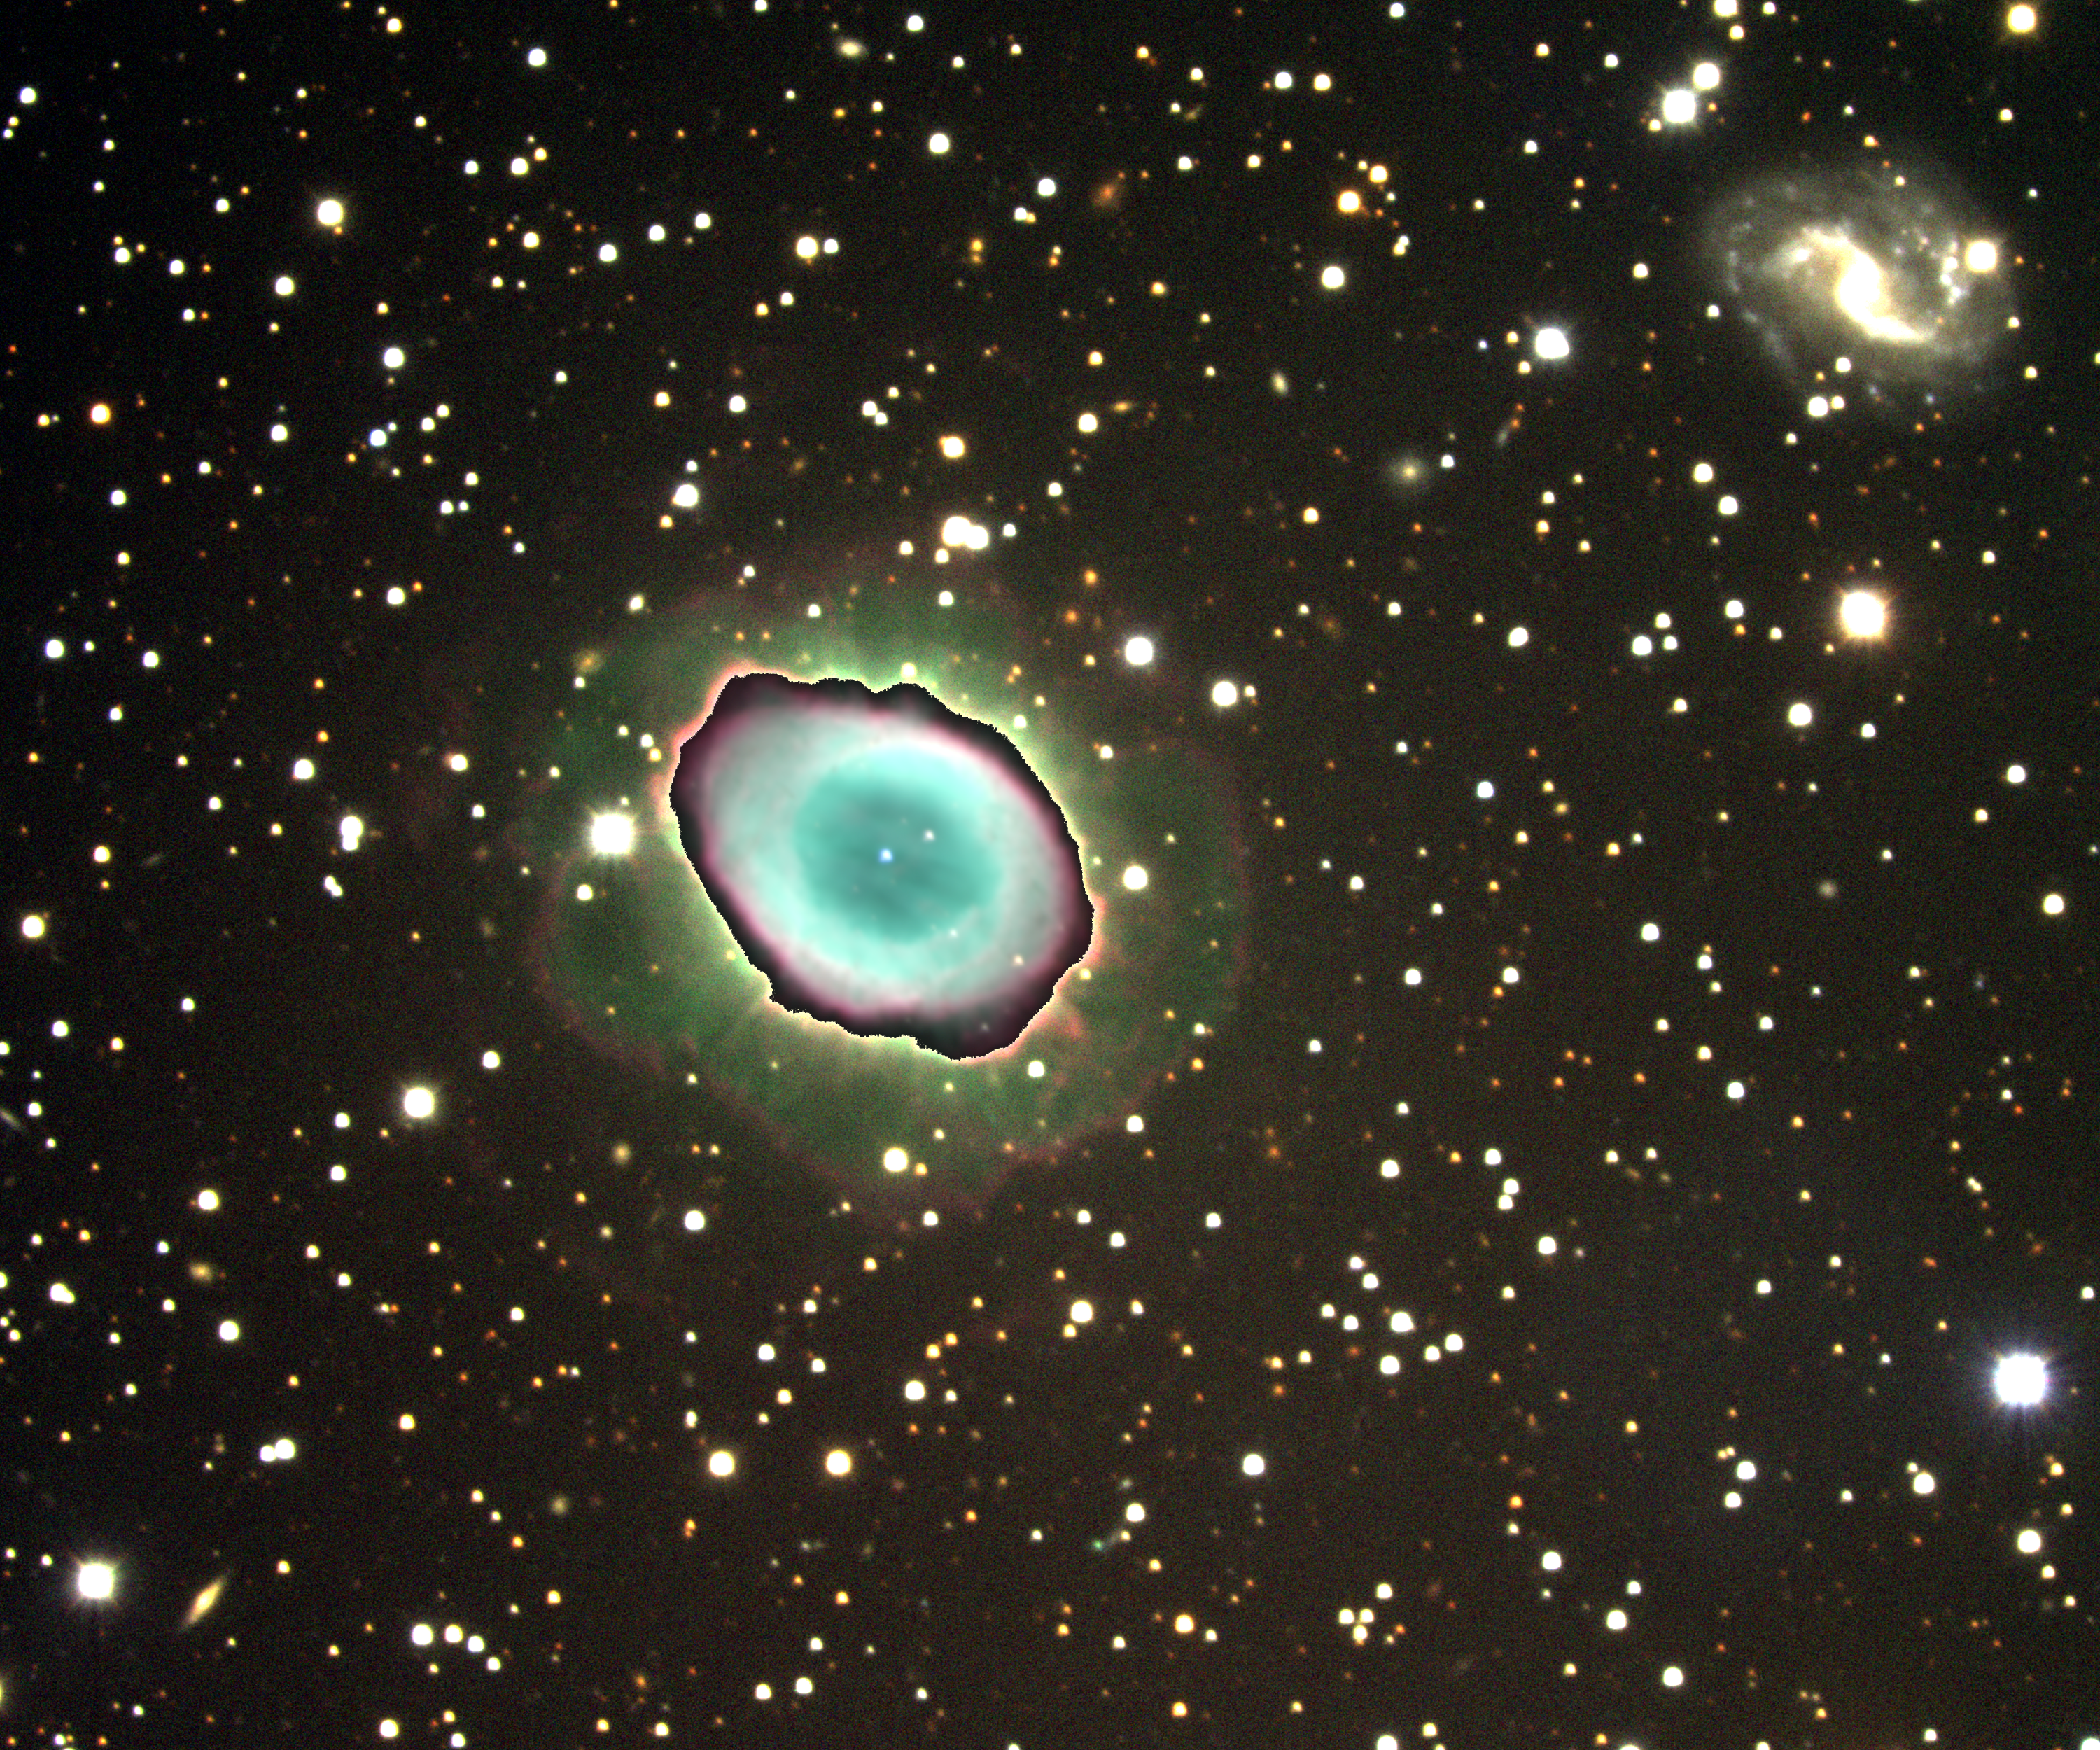

M57, NGC 6720, Ring Nebula

The existence of considerable material outside the normal `ring' shown in pictures of the Ring Nebula has been well known for some time, but most images of the nebula continue to emphasize the structure as `usual suspect'. In this deep CCD image made with the Kitt Peak 2.1-meter telescope, I have created a fake `double exposure', to reveal the interesting outer structure, while overlaying the now saturated inner regions with the more usual sort of picture showing the inner detail. The colors and their distribution in the outer nebula indicate the physical state of the material as it expands away from the central star. This can be compared with our older picture from the Mayall 4-meter, taken in 1973. This picture was obtained during the year 2000 Research Experiences for Undergraduates program, funded by the National Science Foundation. The background galaxy IC1296 (top right) never shows up in the usual pictures.

Credit: N.A.Sharp, REU program/NOIRLab/NSF/AURA